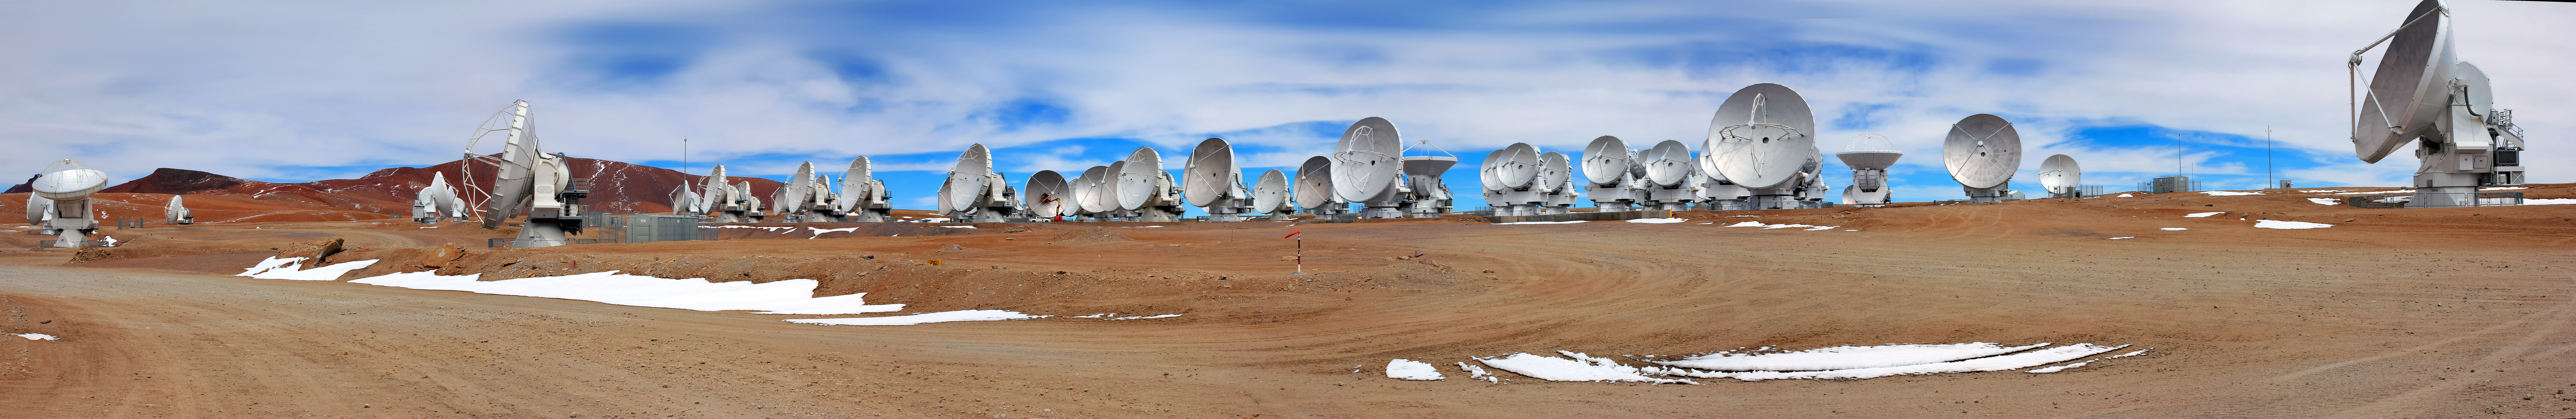

ALMA antennas panorama

A panoramic view of ALMA antennas on the Chajnantor Plateau. The Plateau, located 5000 metres above sea level, provides an ideal environment for ALMA's observations of the universe at millimetre- and submillimetre-wavelengths.

At the centre of the panorama, two workmen — dwarfed by the 12-metre dishes of the antennas — can be seen performing routine inspections.

Credit: D. Schreiner and S. Degezelle/ESO